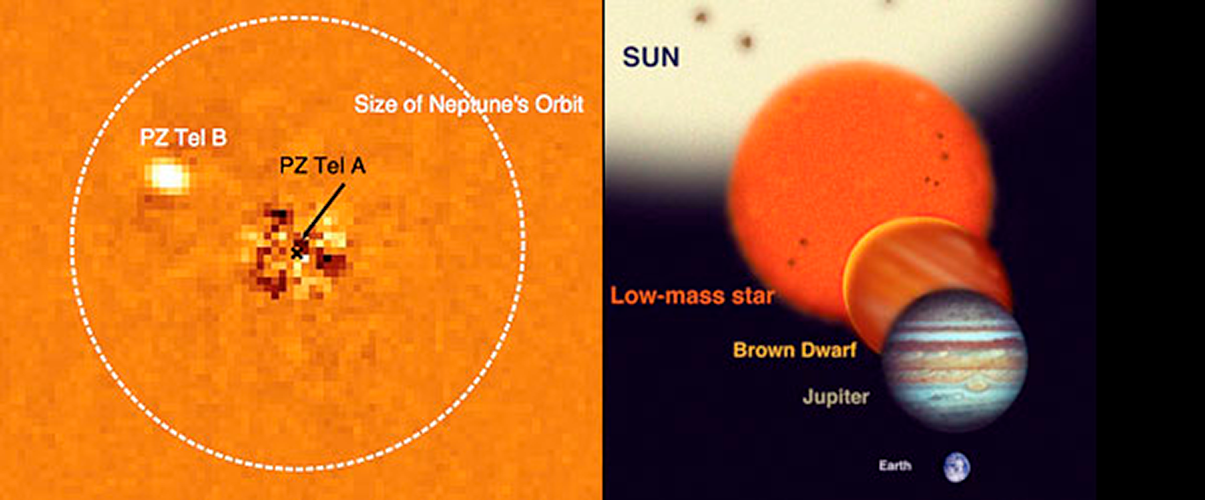

An unusual Brown Dwarf

As part of the Gemini South NICI Planet-finding campaign, Beth Biller and team have found an unusual star-brown dwarf pair. PZ Tel A, a young sun-like star, was imaged with NICI (Near-Infrared Coronagraphic Imager) using adaptive optics to detect the brown dwarf (PZ Tel B), which is in a highly elliptical orbit. Specialized image analysis techniques were used to remove a vast majority of light from PZ Tel A in this image (left). This is one of few brown dwarfs imaged at a distance closer than 30 Astronomical Units from its parent star. On the right the range of sizes of a brown dwarf compared to Jupiter and the Earth (to scale) is illustrated. Results are being published in ApJ letters 2010 ApJ 720 L82.

Credit: B. Billar, M. Liu & NICI Campaign Team (left); J. Lomberg & Gemini Observatory (right)